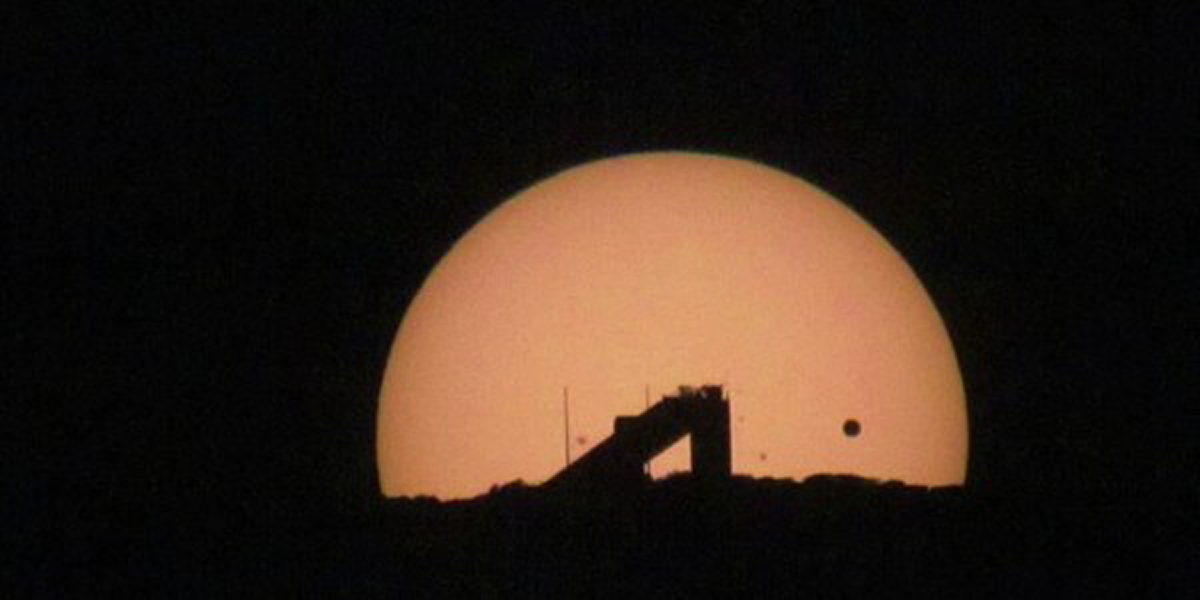

Venus transit June 5 2012

Credit: Gary Poczulp